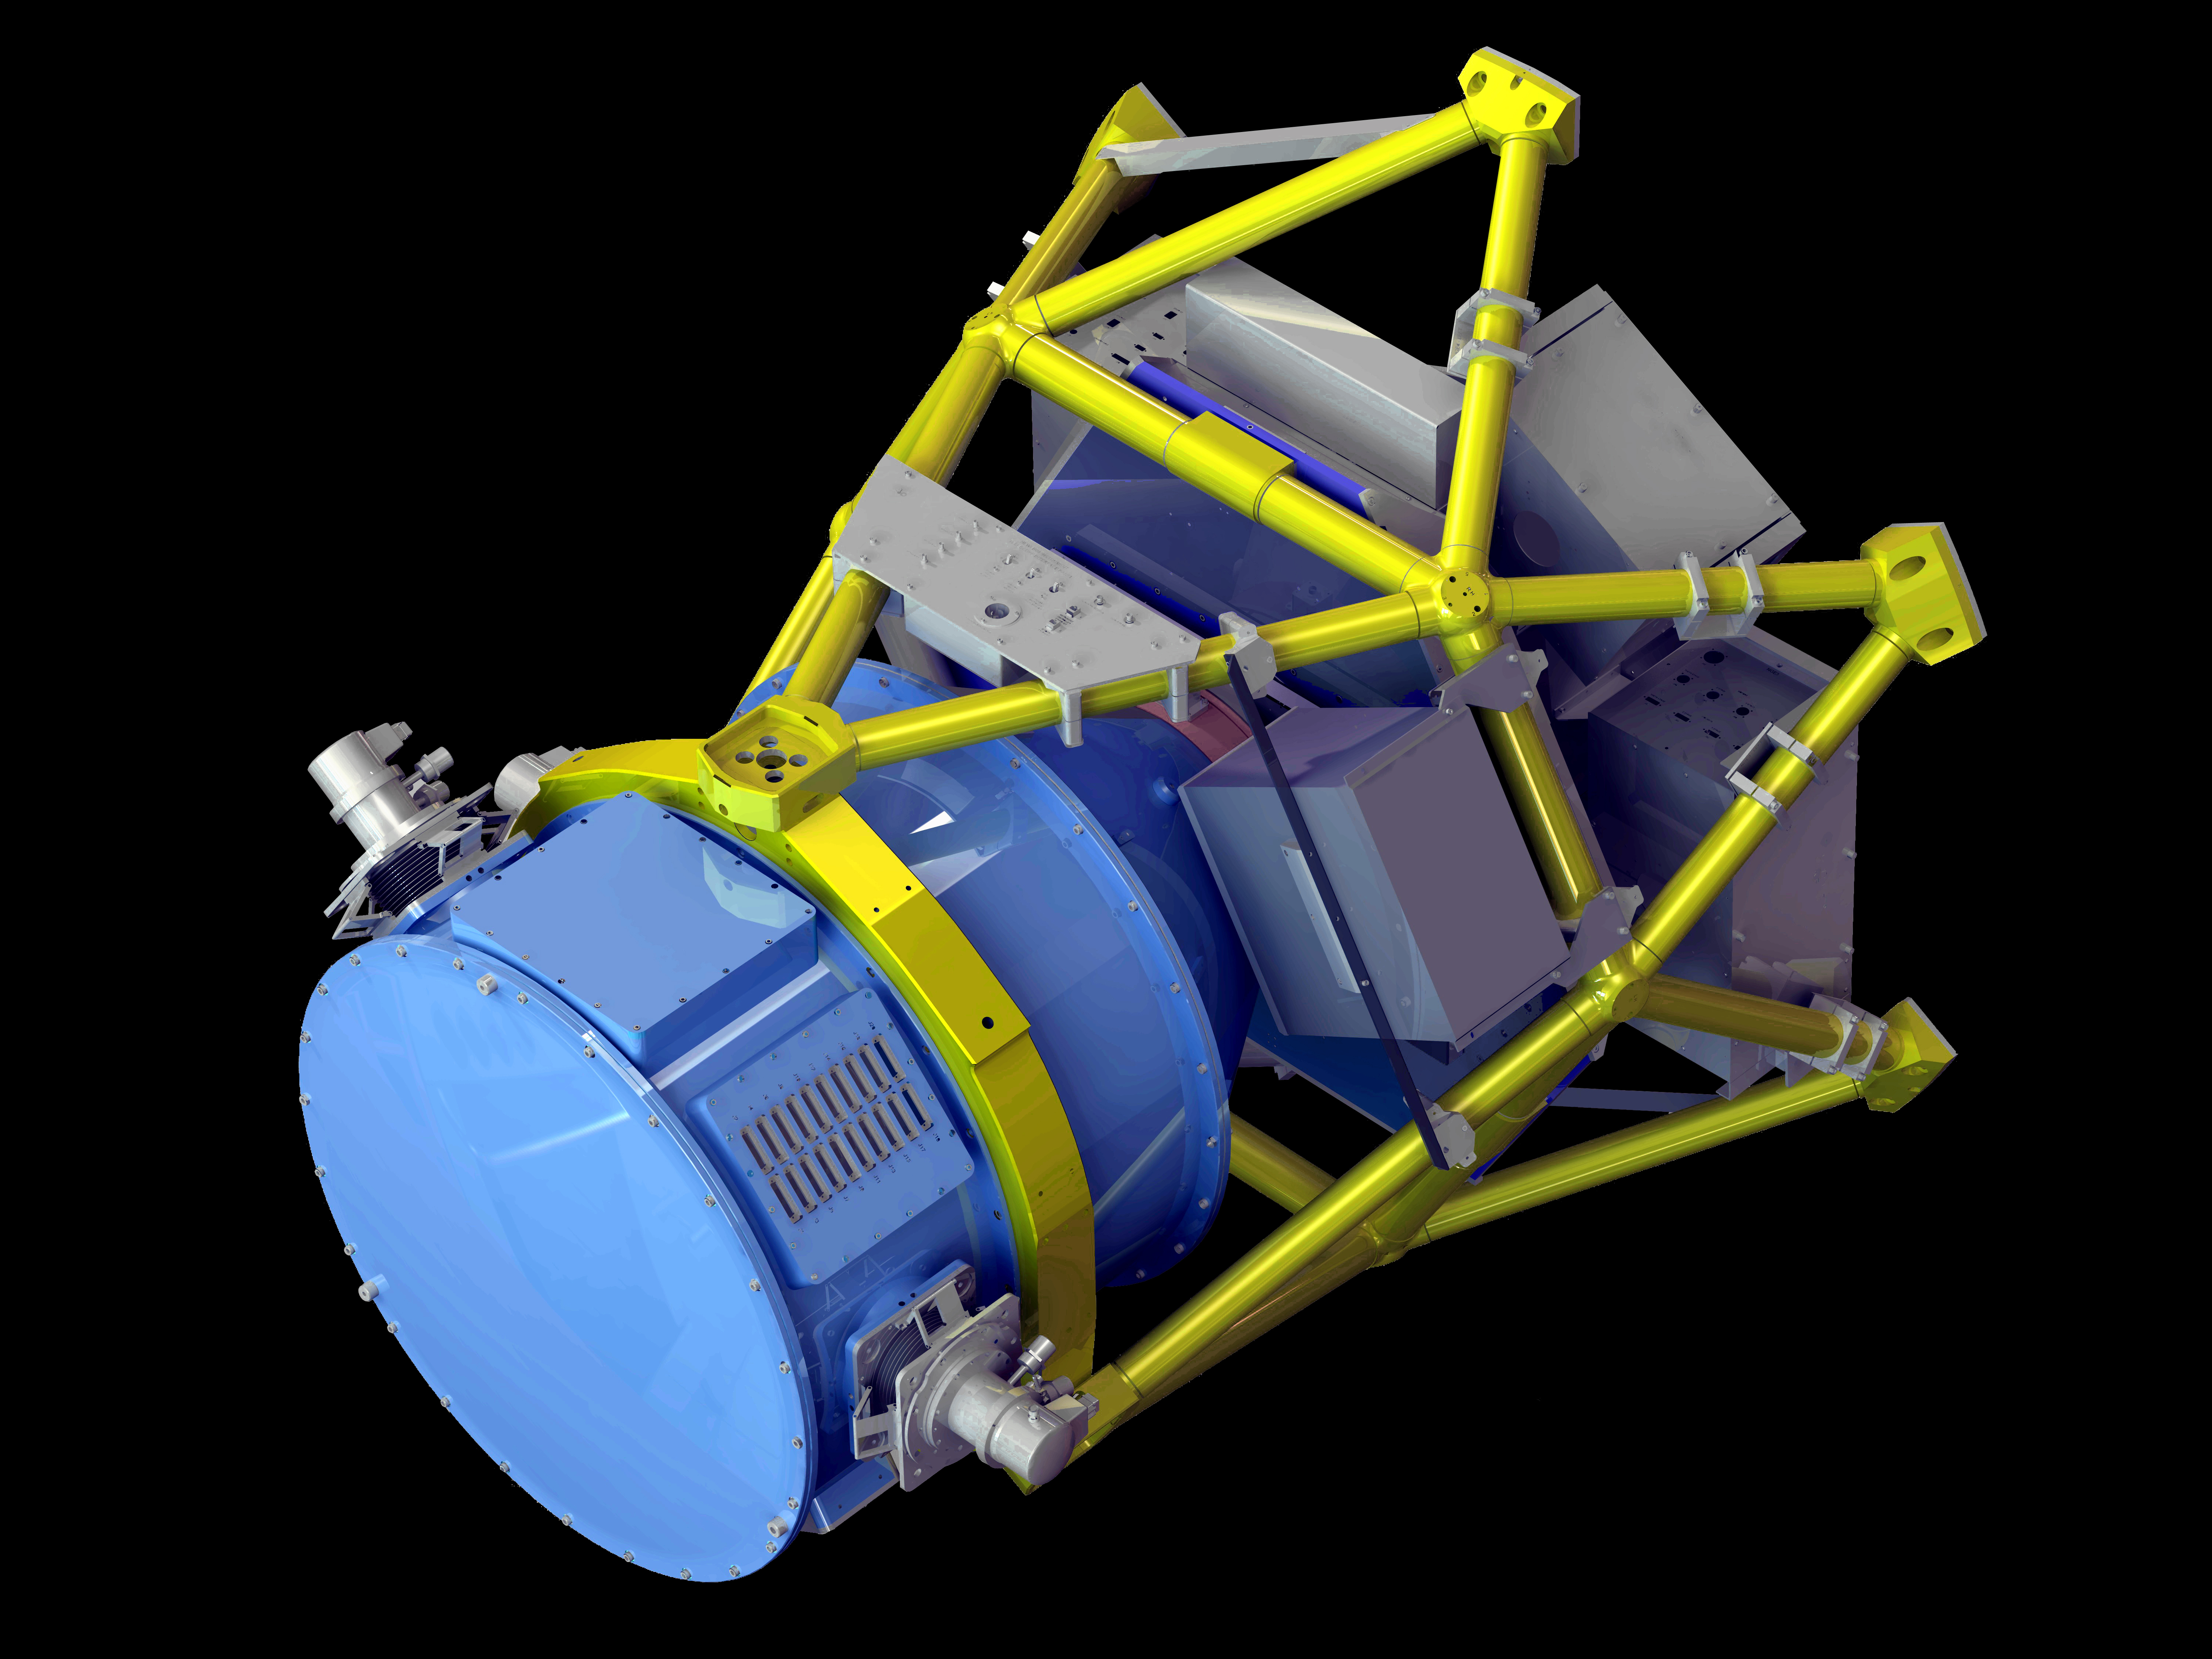

NOAO Extremely Wide Field Infrared Imager

NEWFIRM, the NOAO Extremely Wide Field Infrared Imager, images a 28 x 28 arcmin field of view on the NOAO 4-m telescopes. It covers a wavelength range of 1 - 2.4 microns at 0.4 arcsec/pixel. It was offered on the 4-m Mayall telescope on Kitt Peak through April, 2010. It is currently operating on the 4-m Blanco telescope on Cerro Tololo.

Credit: NOIRLab/NSF/AURA